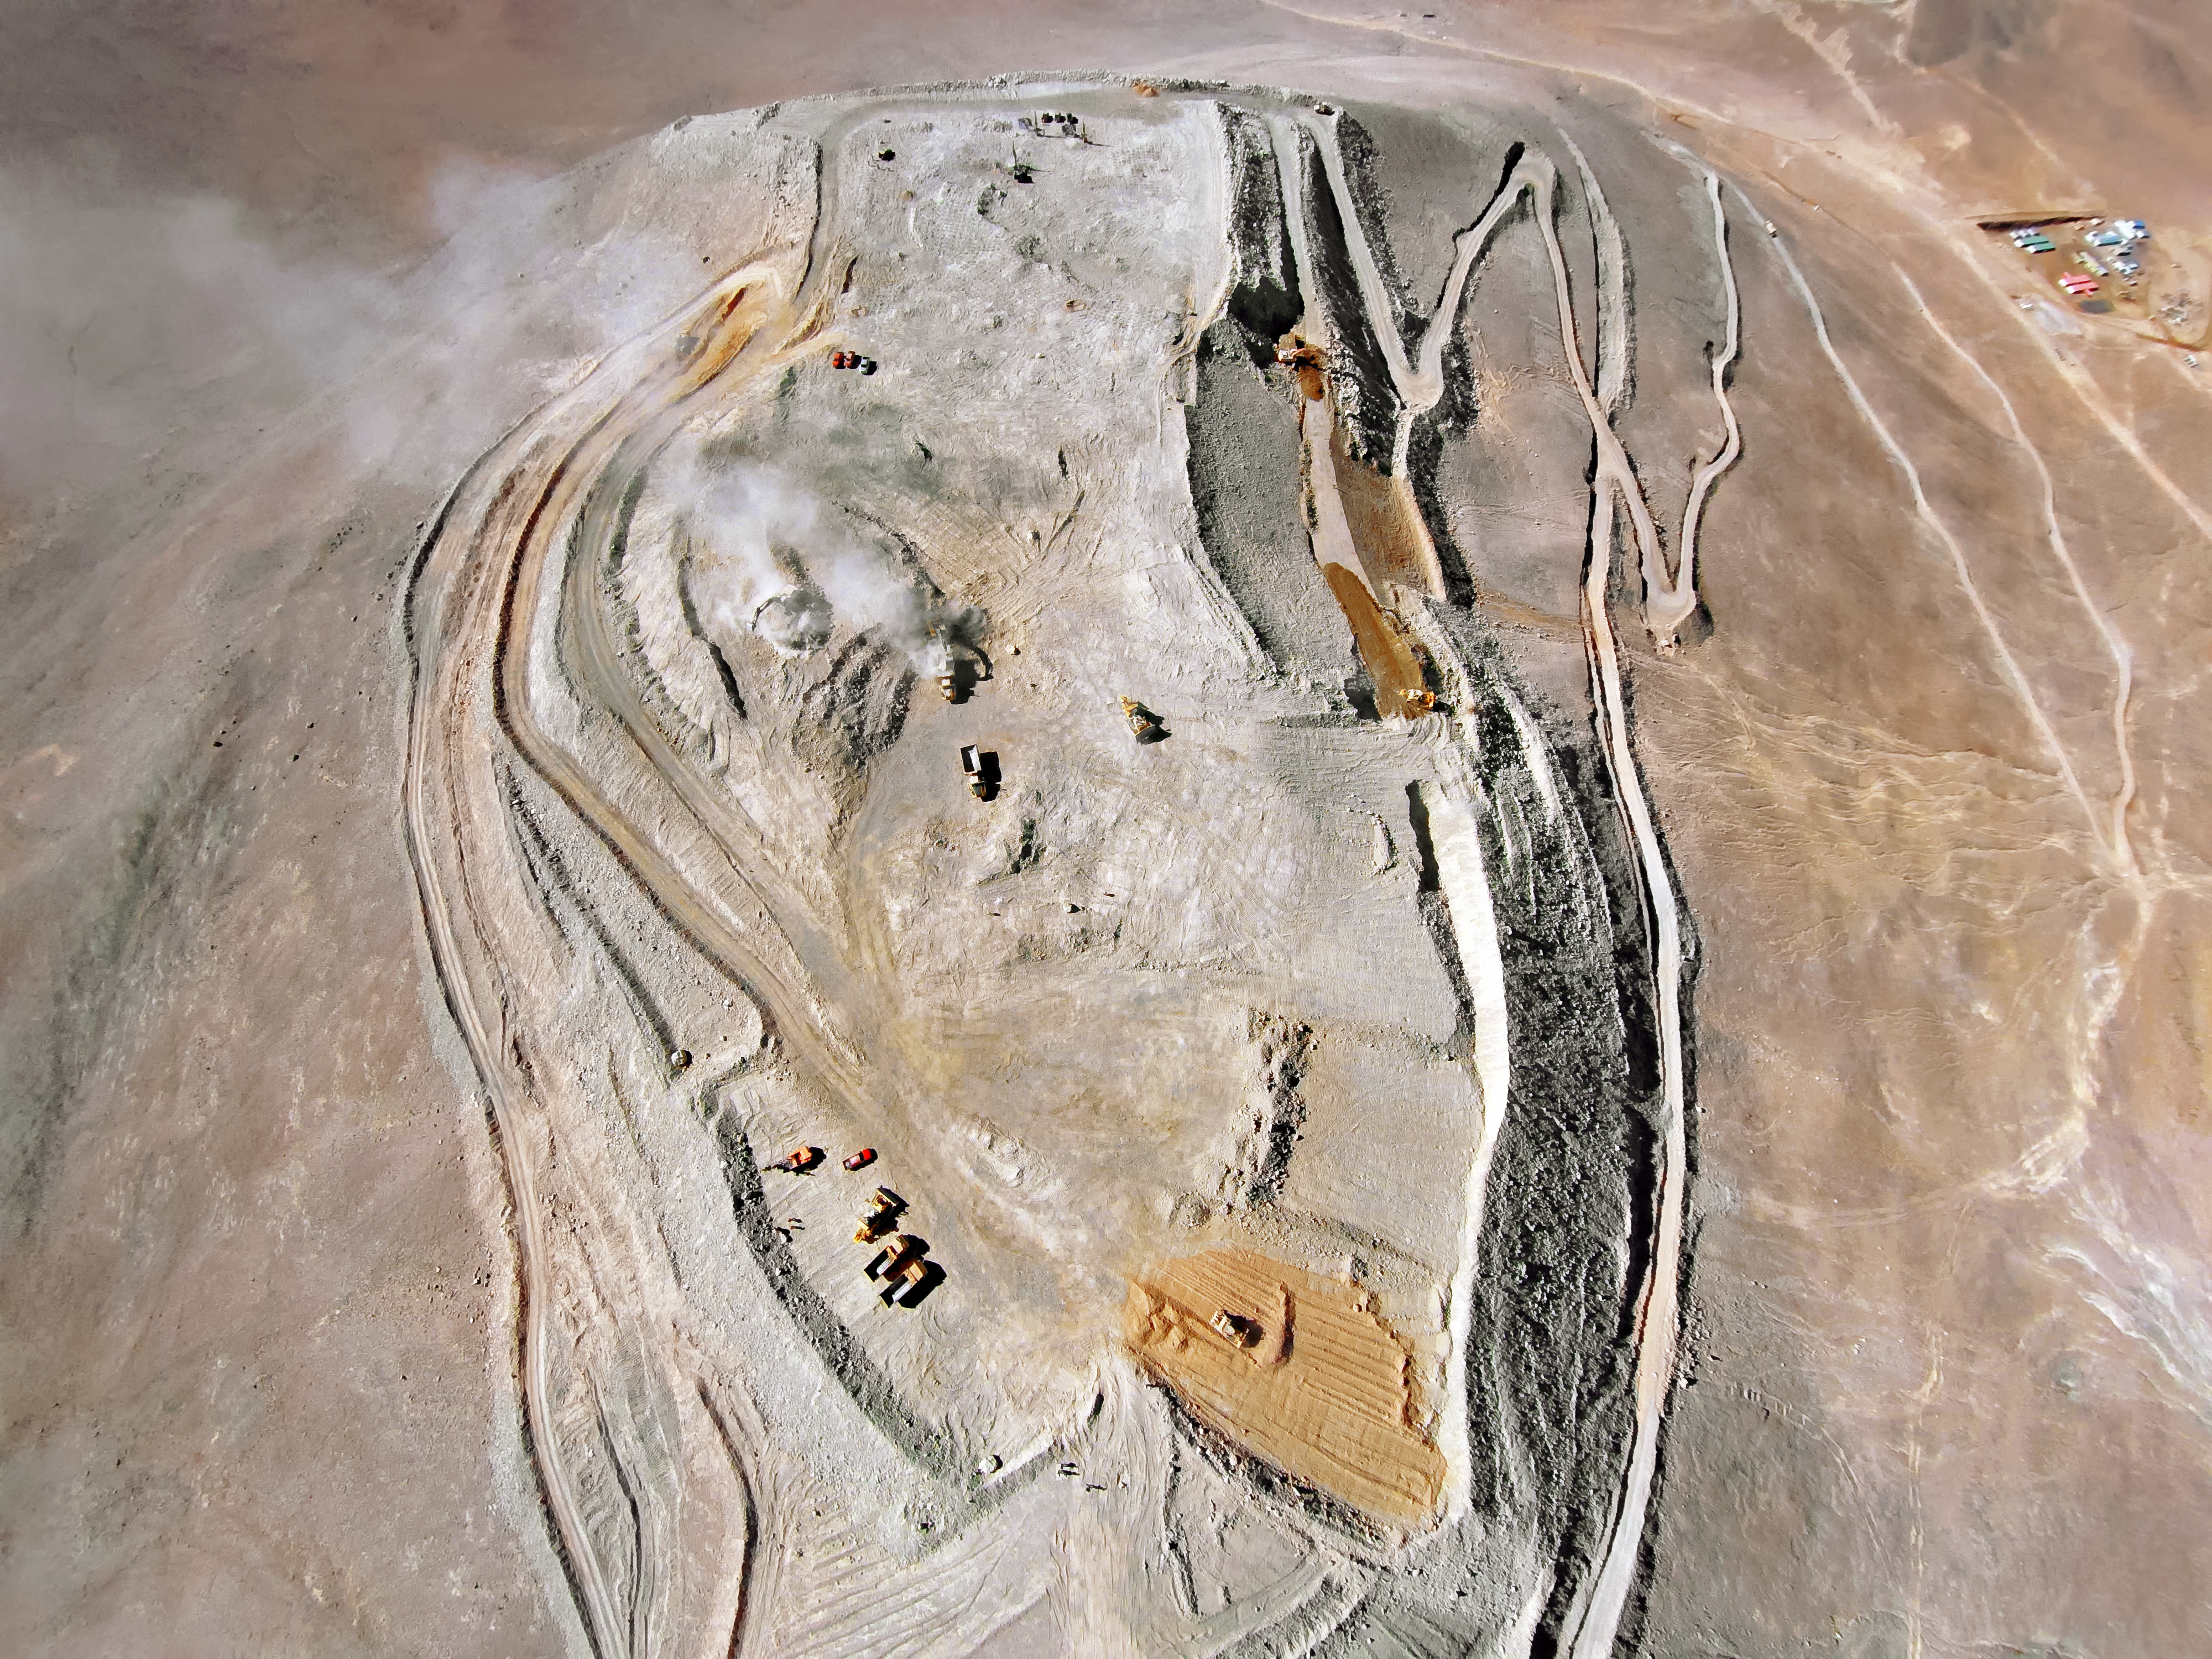

Cerro Armazones from above

This top-down shot of Cerro Armazones, where the ELT will be sit, shows in detail the extent of the work that has been done to level the peak of the mountain. Dust, turned loose by the continuing work, is carried away on the wind.

Credit: ESO/G.Hüdepohl (atacamaphoto.com)